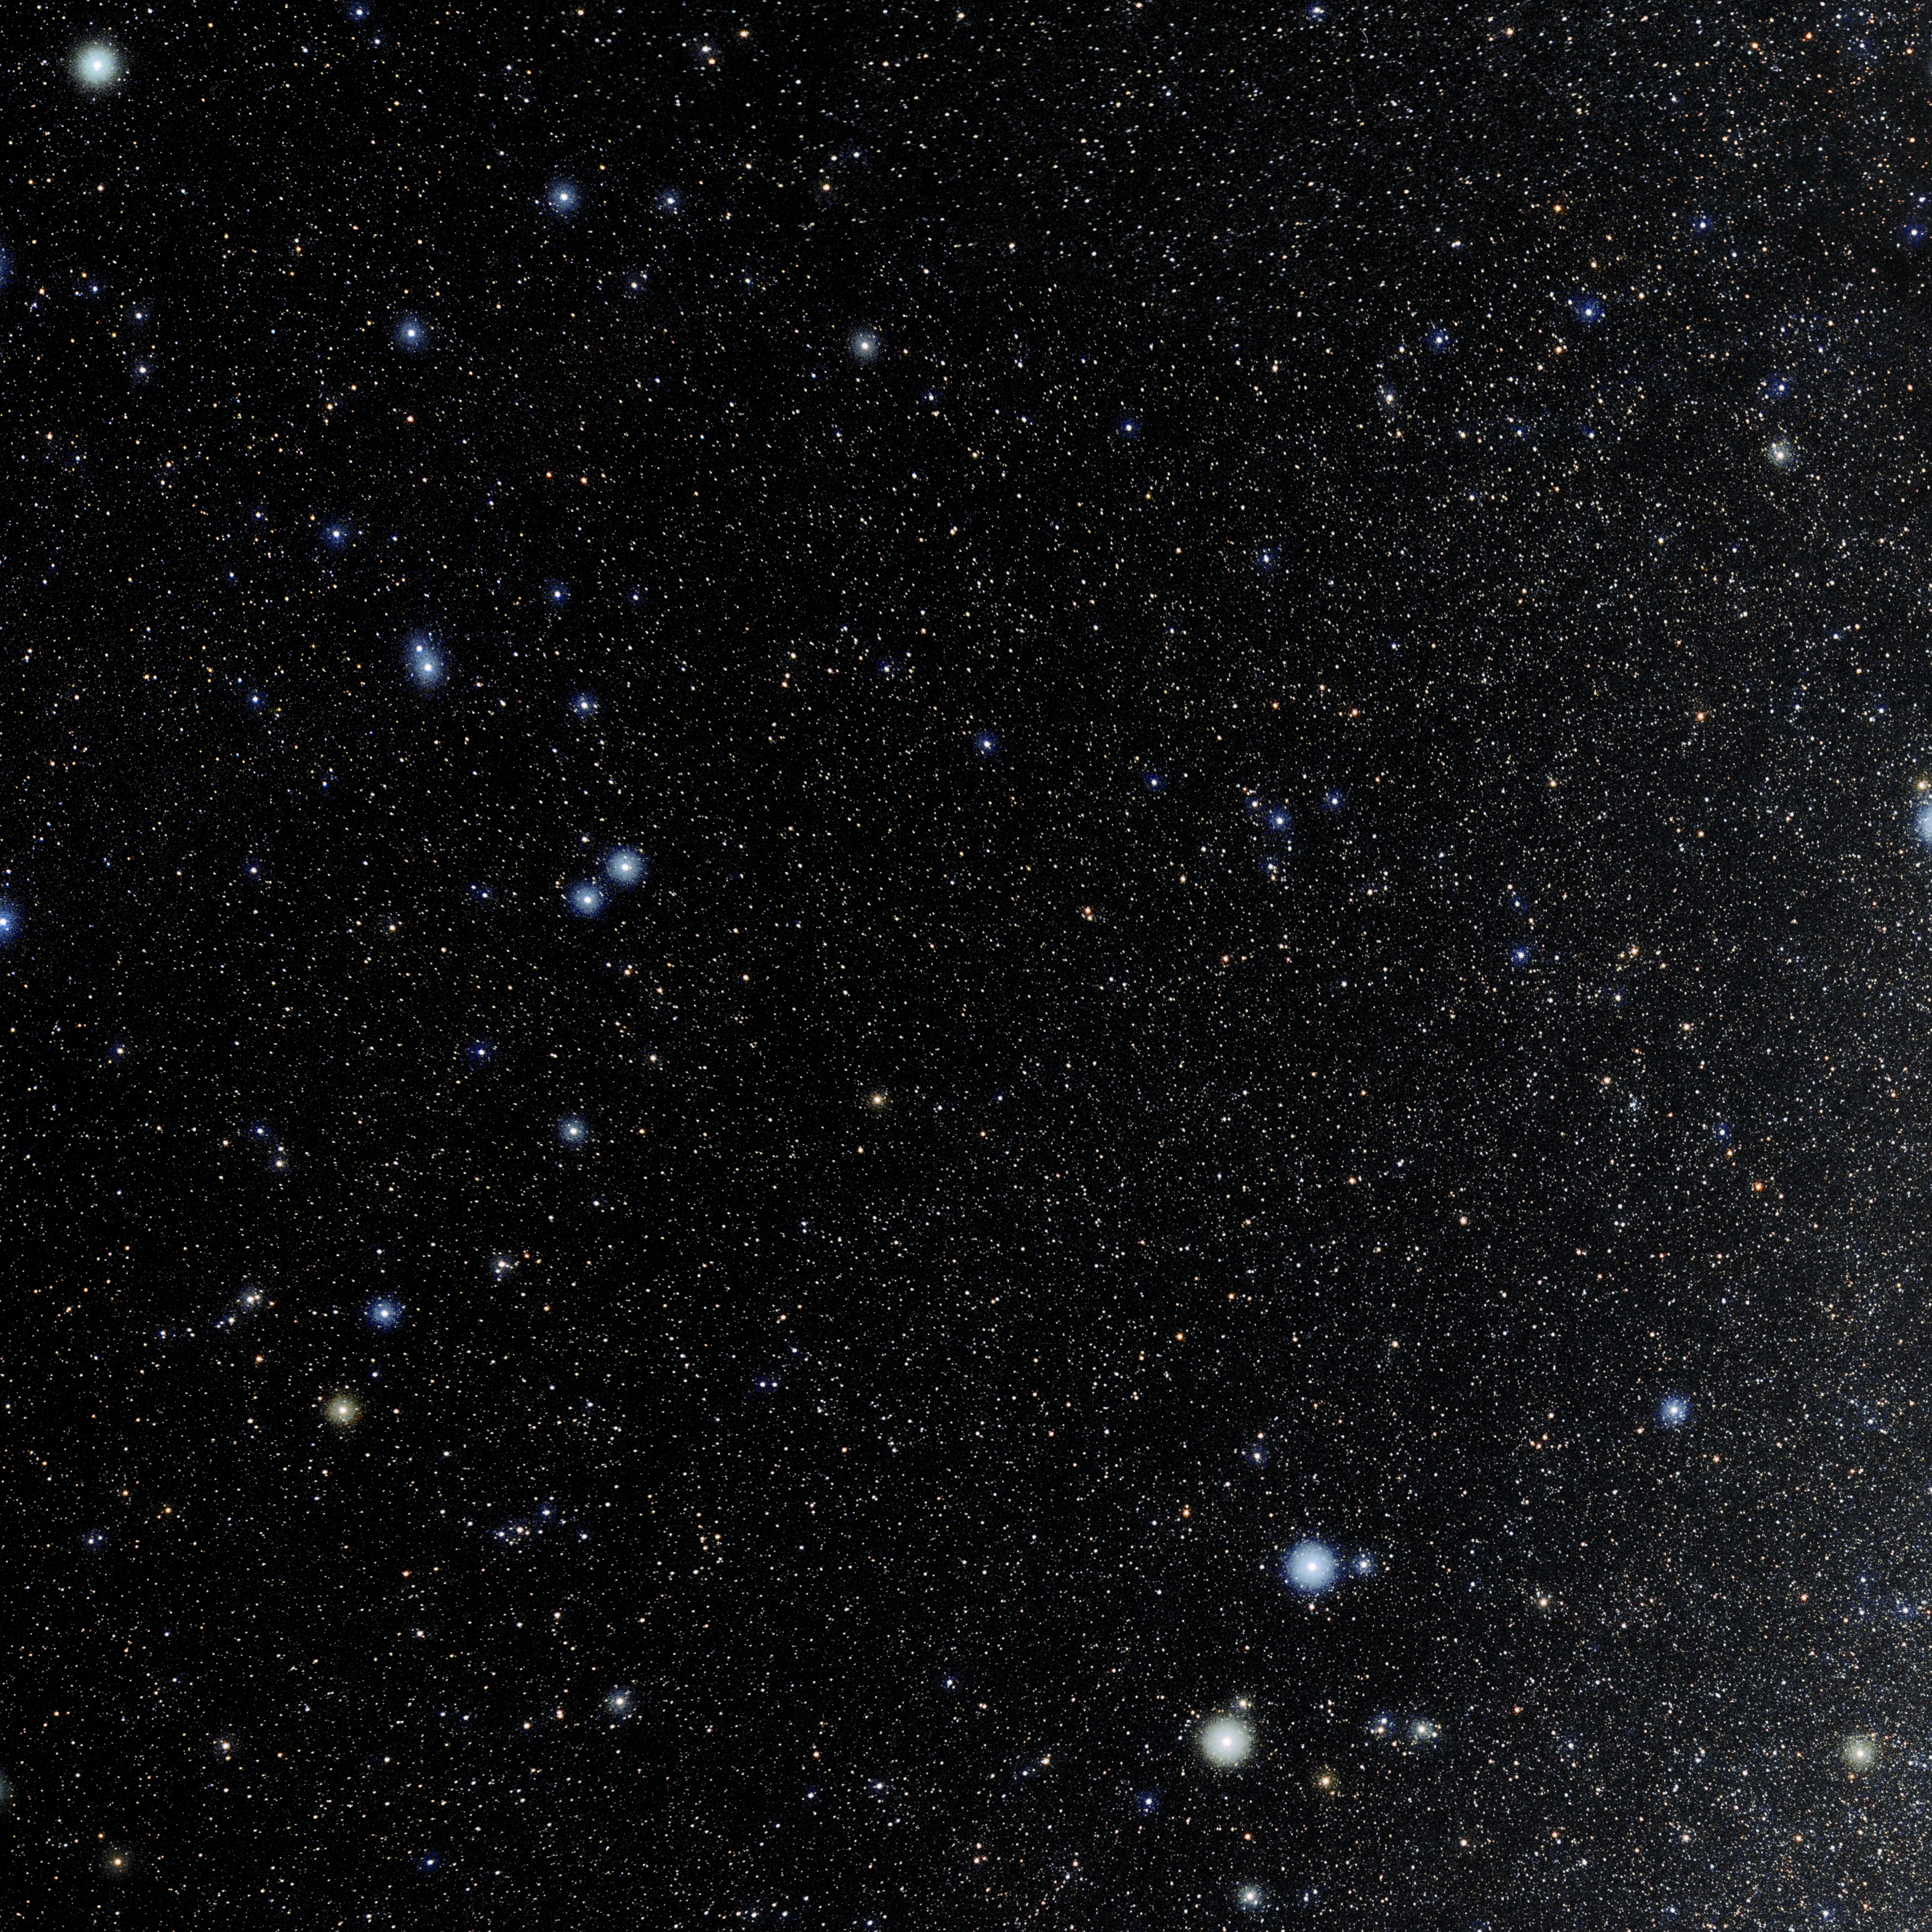

Lynx

Photo of the constellation Lynx produced by NOIRLab in collaboration with Eckhard Slawik, a German astrophotographer. Here is the annotated version.

Credit: E. Slawik/NOIRLab/NSF/AURA/M. Zamani